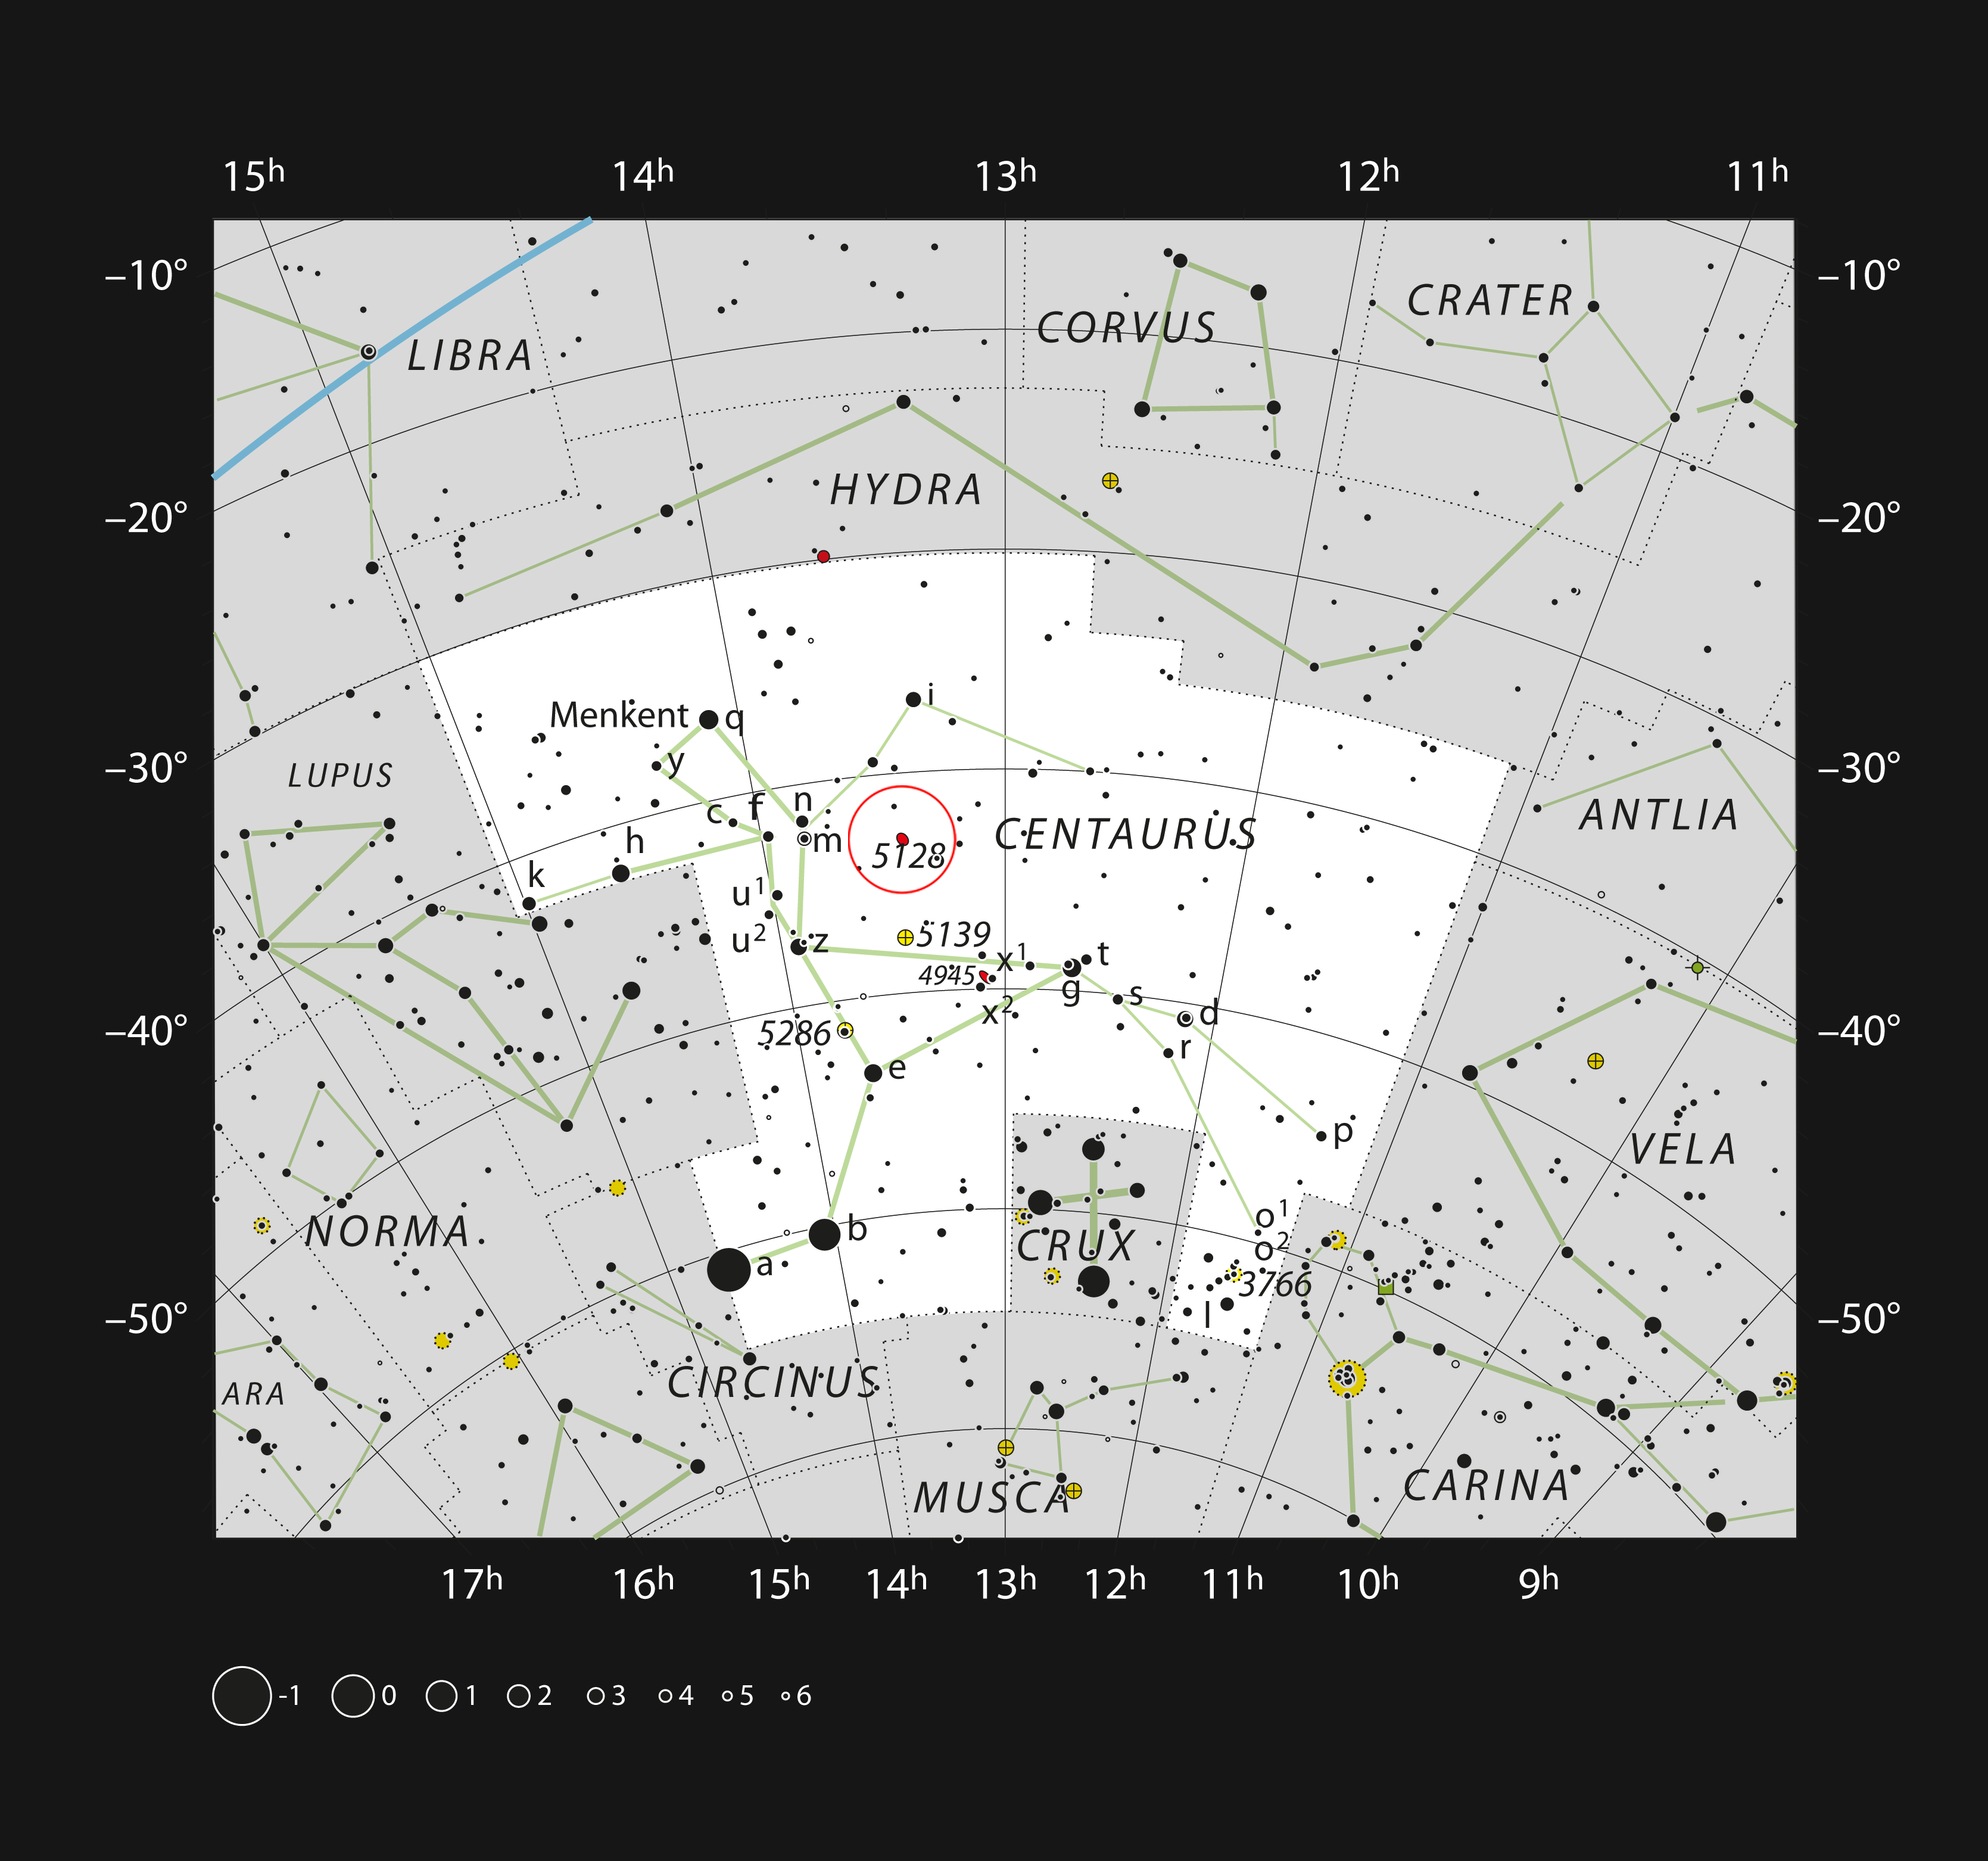

The strange galaxy Centaurus A in the constellation of Centaurus

This chart shows the location of the peculiar galaxy Centaurus A (NGC 5128) in the constellation of Centaurus (The Centaur). This map shows most of the stars visible to the unaided eye under good conditions, and Centaurus A itself is highlighted with a red circle on the picture. This galaxy is quite bright and can be seen well in small amateur telescopes or even binoculars. The dark band is also clearly visible in somewhat larger telescopes.

Credit: ESO, IAU and Sky & Telescope